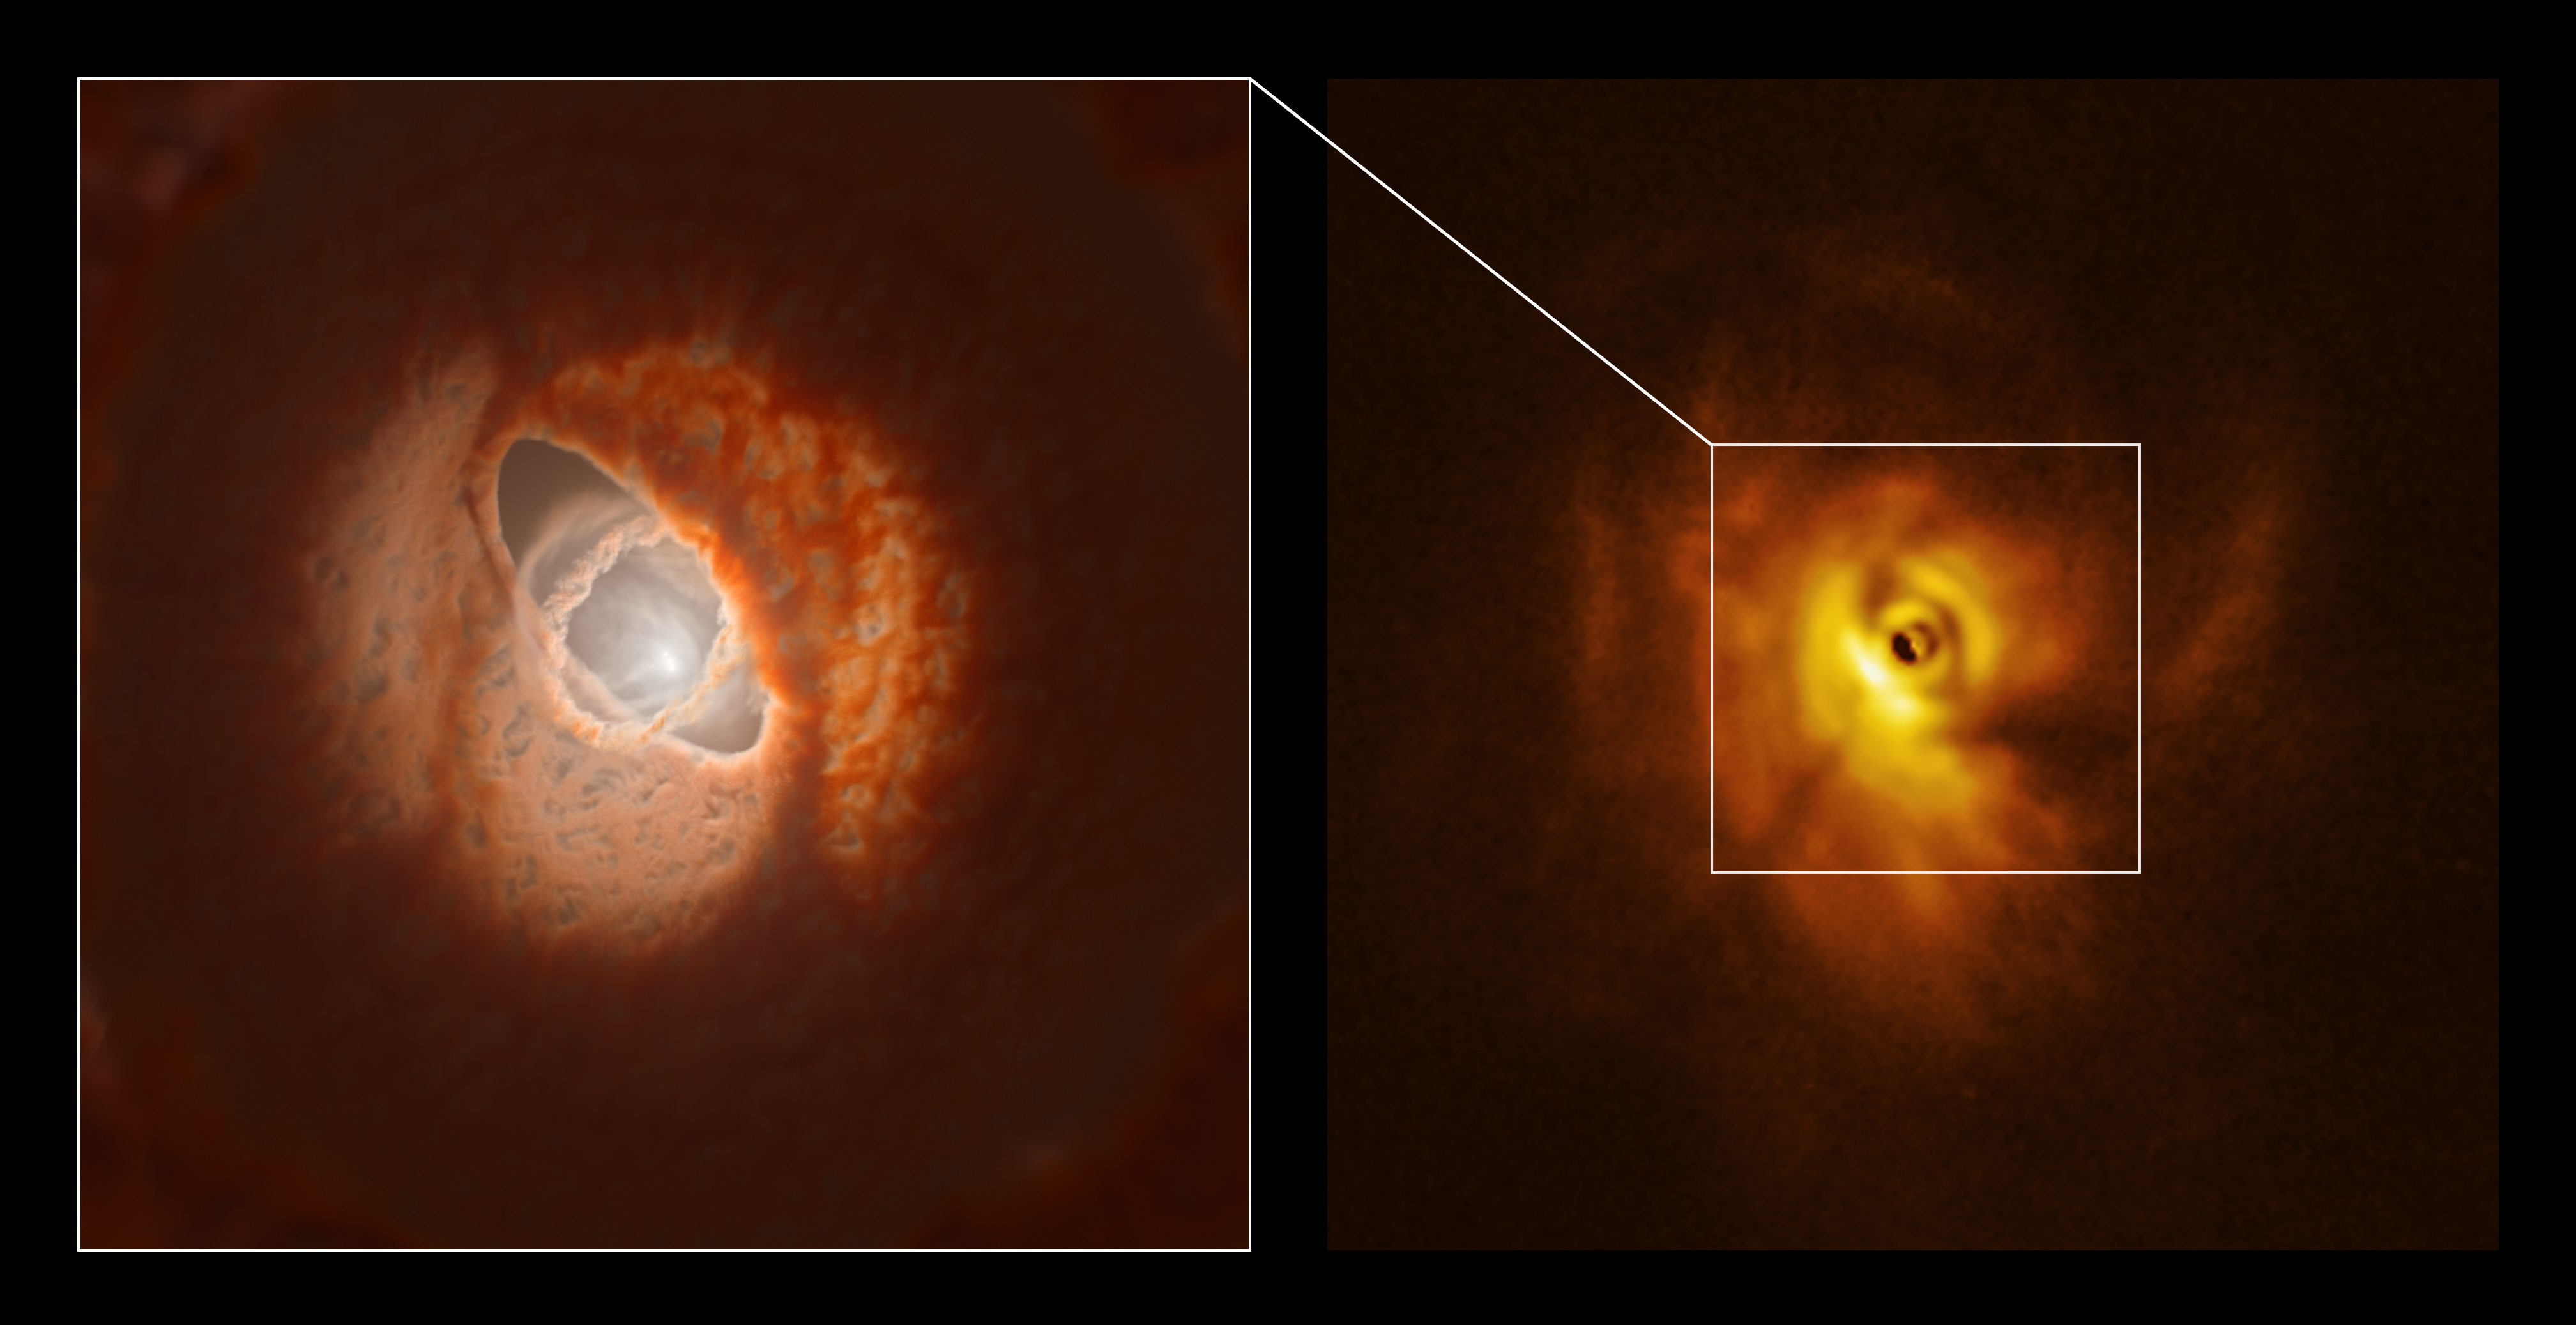

The inner ring of GW Orionis: model and SPHERE observations

ALMA, in which ESO is a partner, and the SPHERE instrument on ESO’s Very Large Telescope have imaged GW Orionis, a triple star system with a peculiar inner region. The new observations revealed that this object has a warped planet-forming disc with a misaligned ring. In particular, the SPHERE image (right panel) allowed astronomers to see, for the first time, the shadow that this ring casts on the rest of the disc. This helped them figure out the 3D shape of the ring and the overall disc. The left panel shows an artistic impression of the inner region of the disc, including the ring, which is based on the 3D shape reconstructed by the team.

Credit: ESO/L. Calçada, Exeter/Kraus et al.